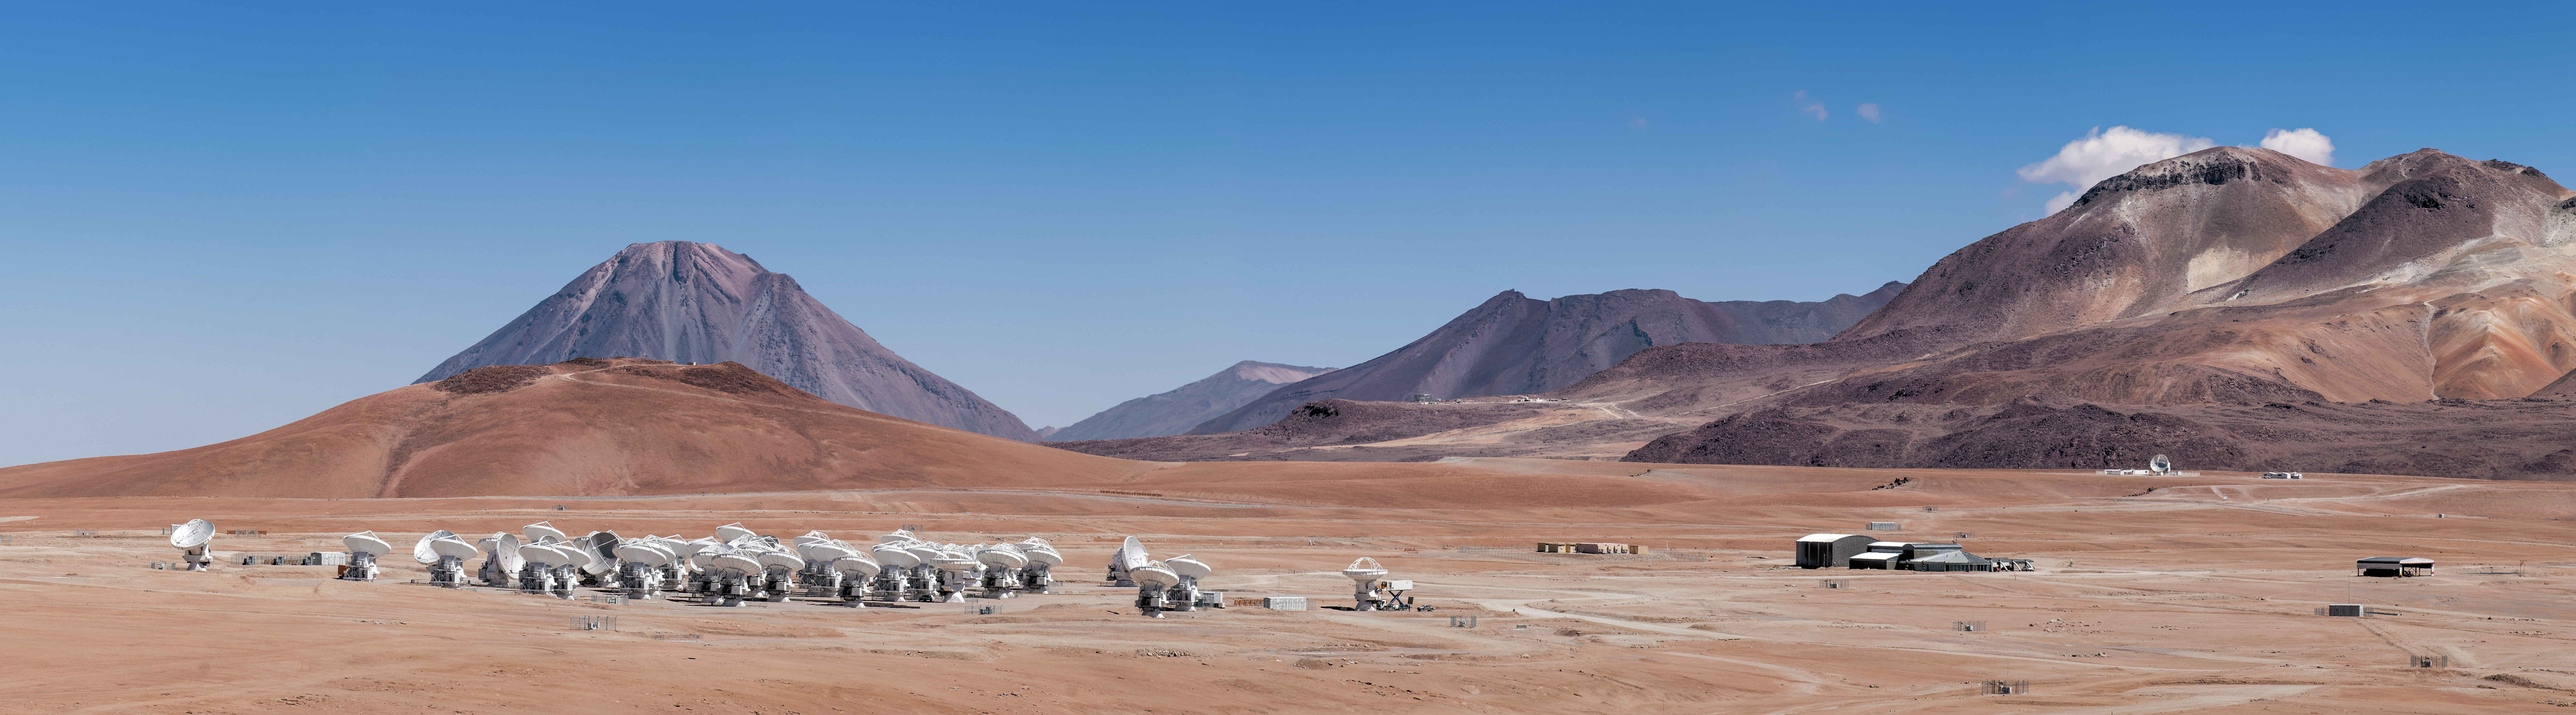

The ALMA array

The telescopes of the ALMA array spread across the Chajnantor plateau in Chile.

Credit: S. Otarola/ESO